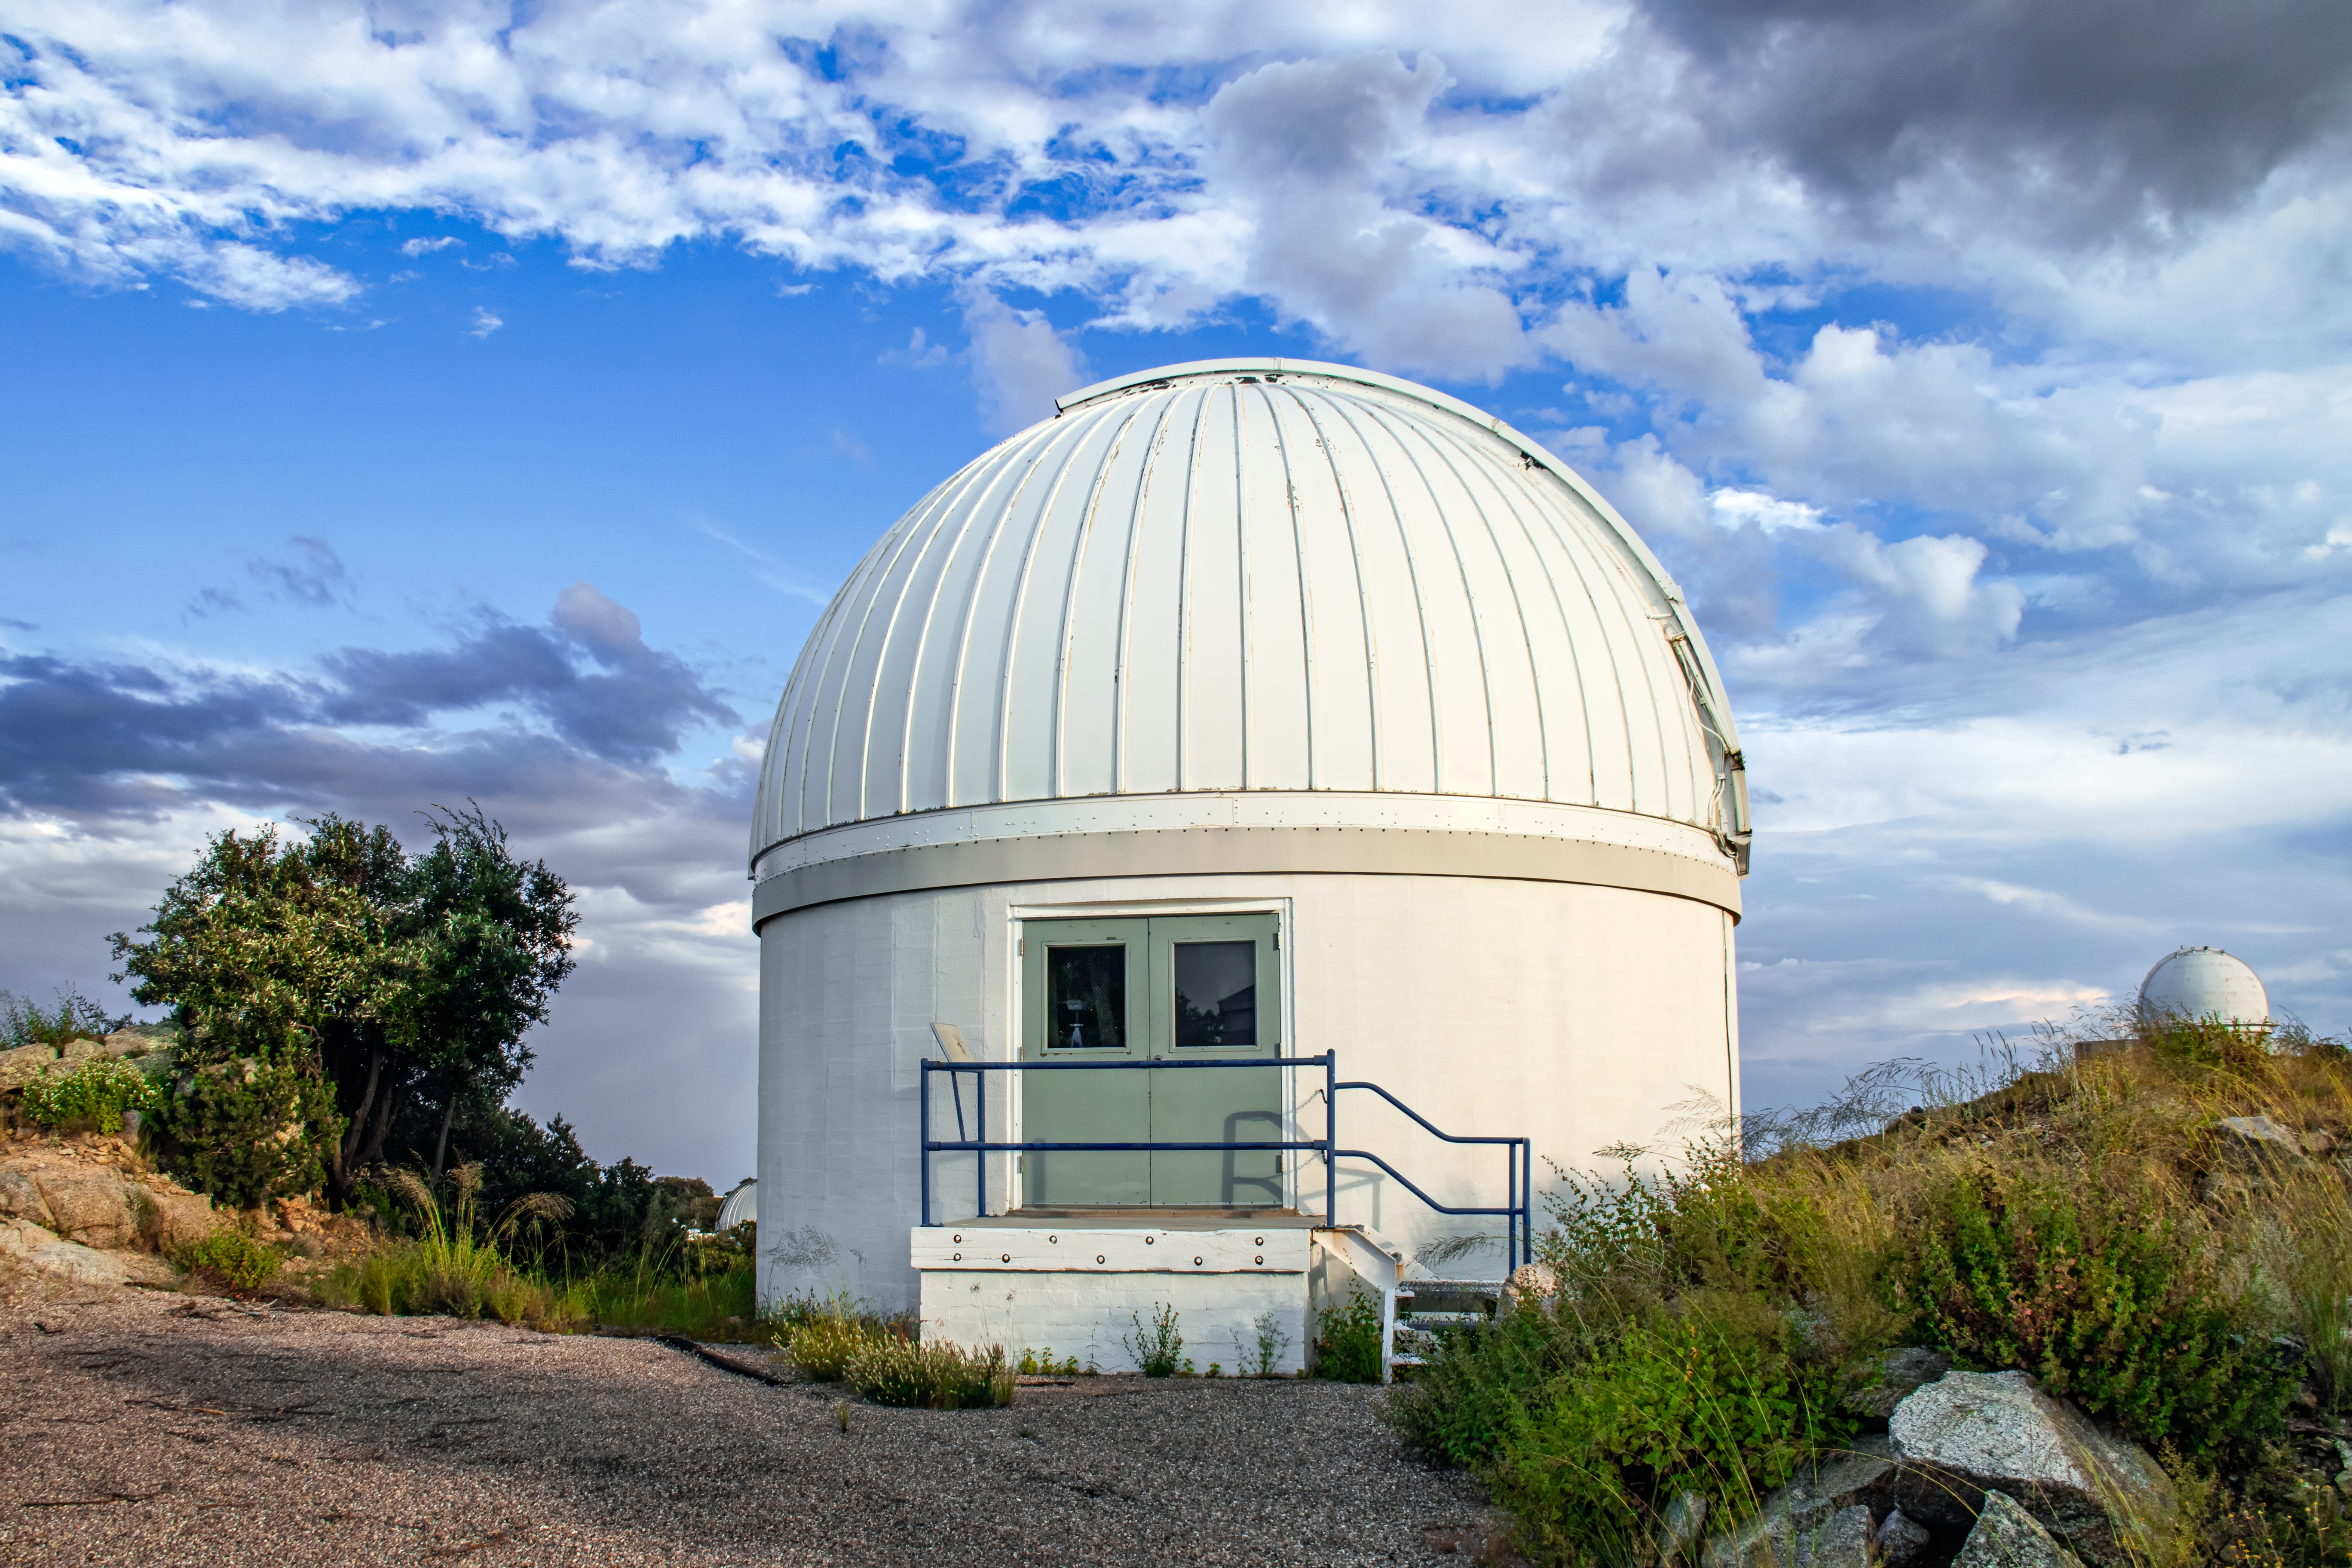

Burrell Schmidt Telescope

The Case Western Reserve University’s Burrell Schmidt Telescope wide-field telescope, owned and operated by Case Astronomy, shown here, is located at Kitt Peak National Observatory. It is used for deep wide-field imaging and sky surveys and was installed on Kitt Peak in 1979.

Credit: NOIRLab/AURA/NSF